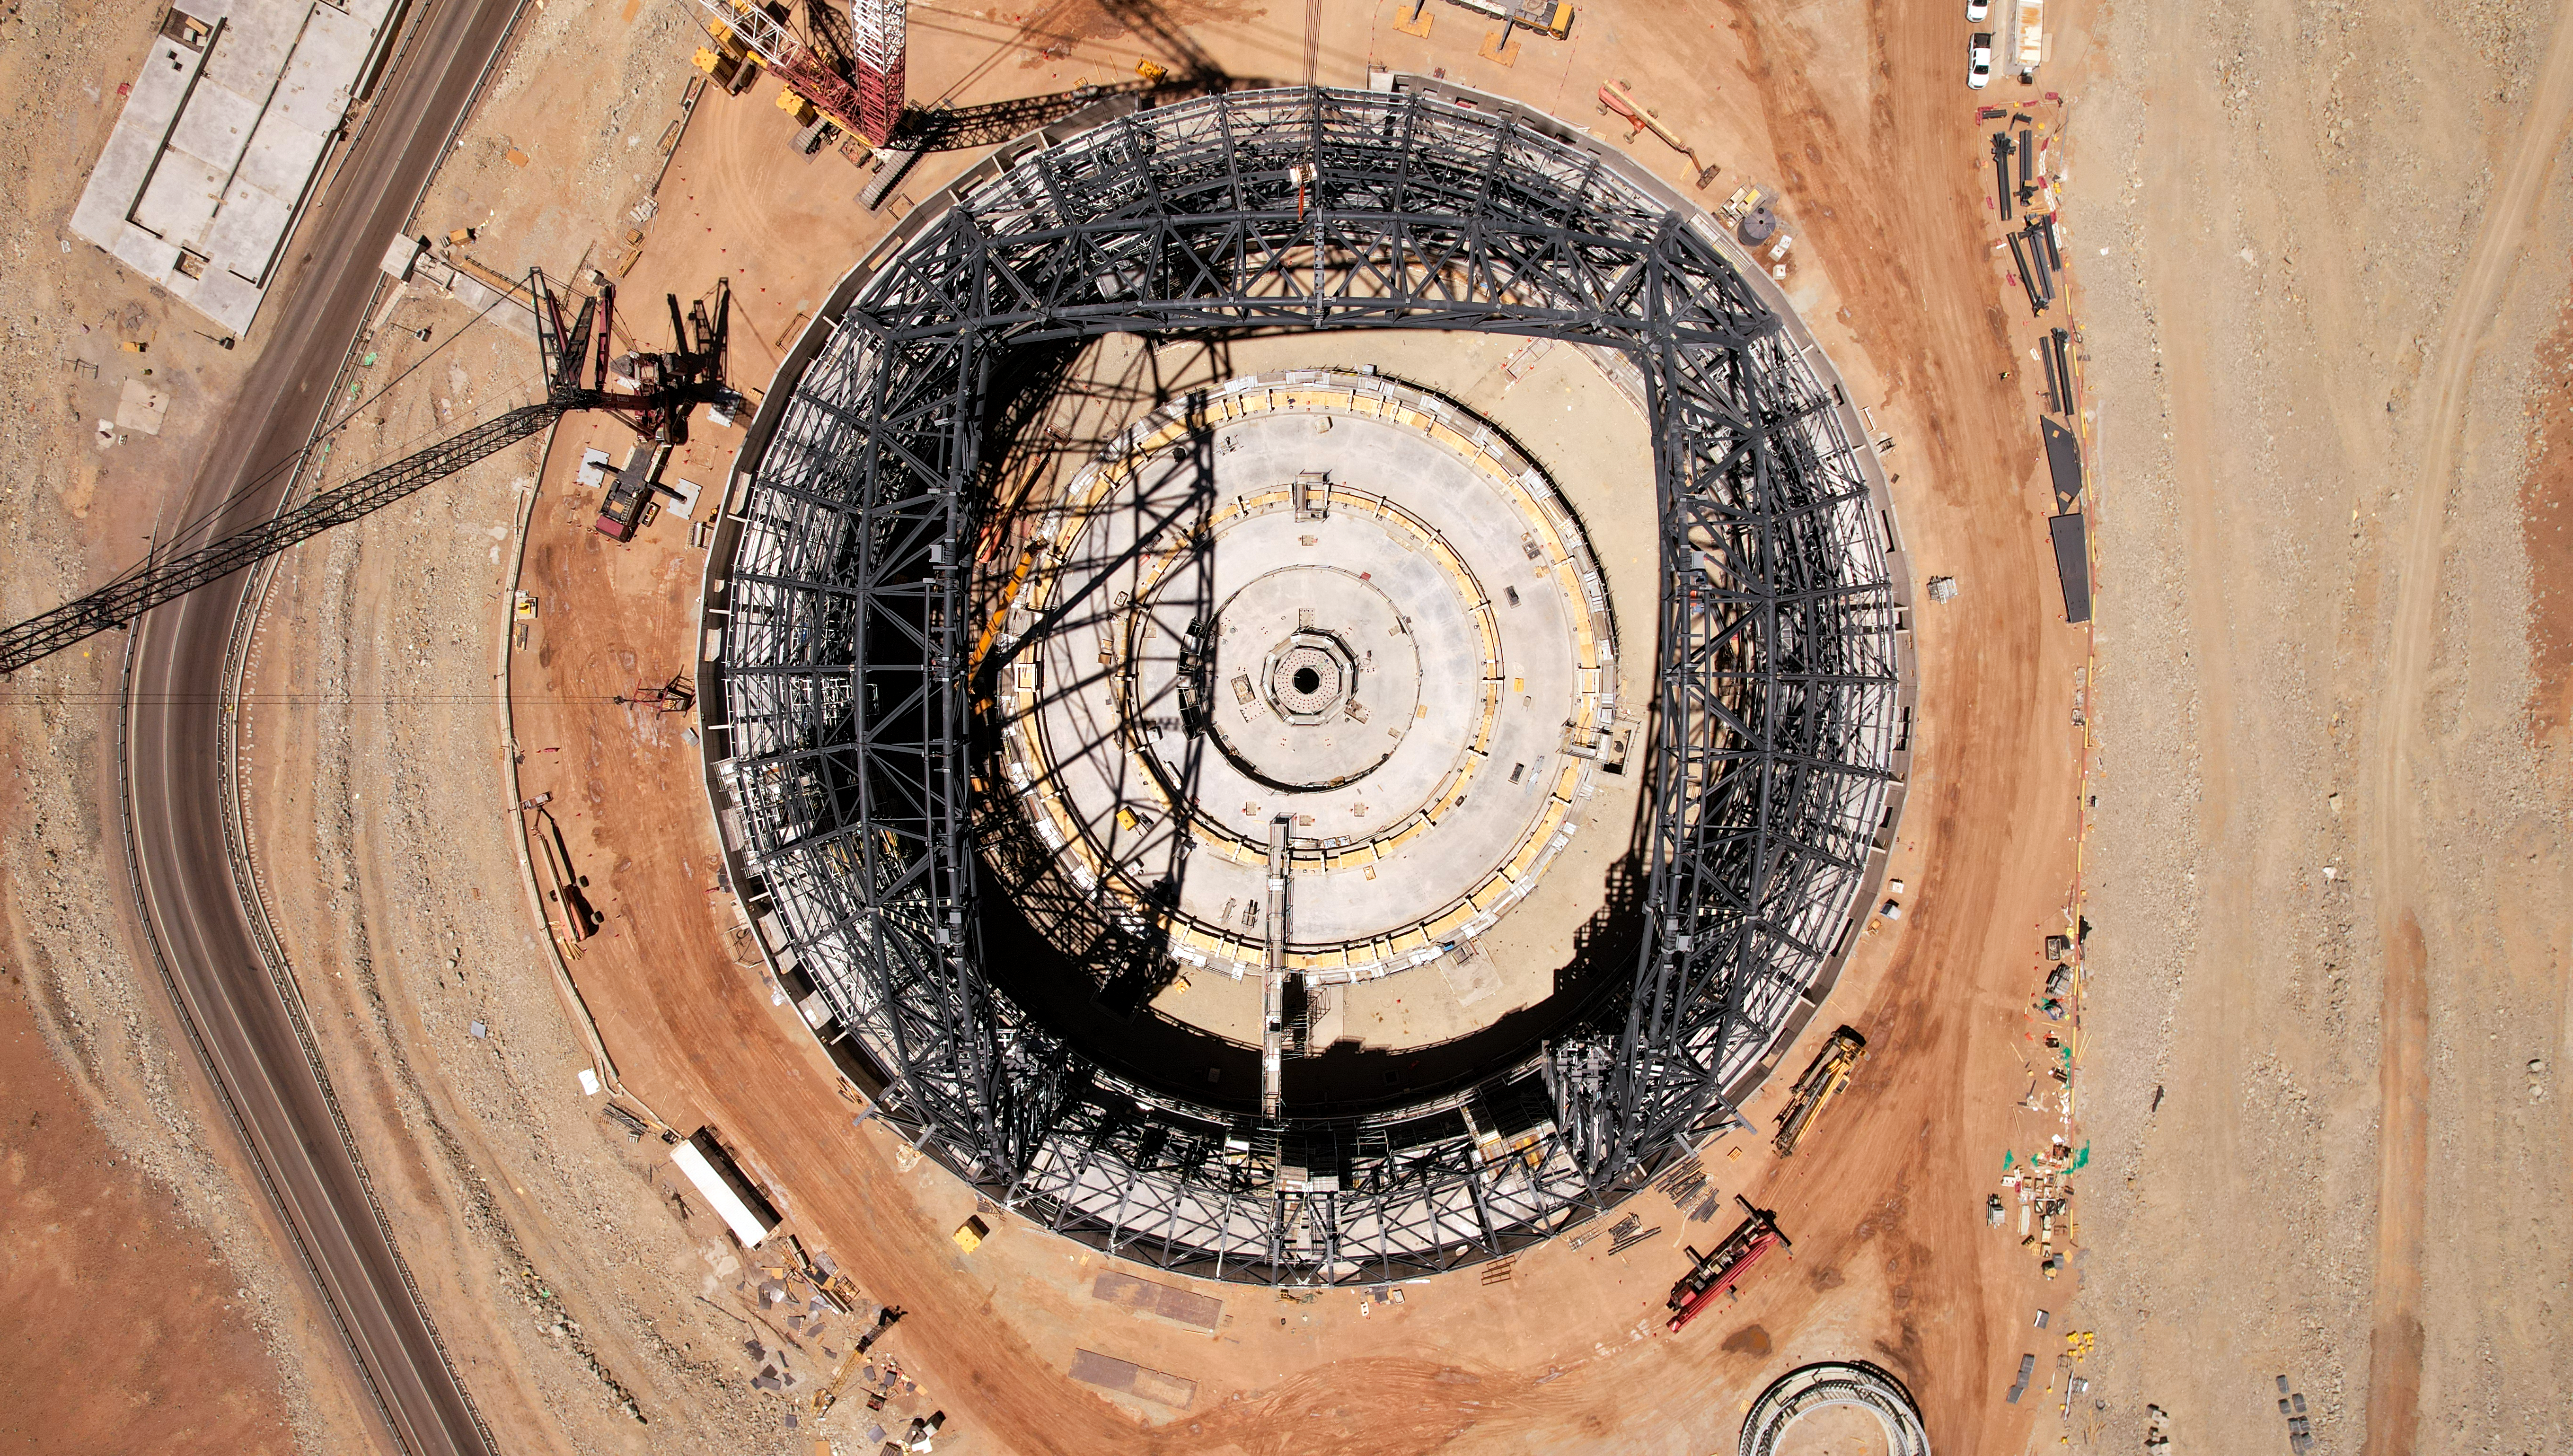

Hovering above the ELT dome

This drone image, taken in late October 2023, shows the construction site of ESO’s Extremely Large Telescope (ELT) at Cerro Armazones, in Chile's Atacama Desert. Just a few months ago, construction on the frame of the dome was only just beginning; now, it stands at almost 80 metres high.

Credit: ESO/G. Vecchia